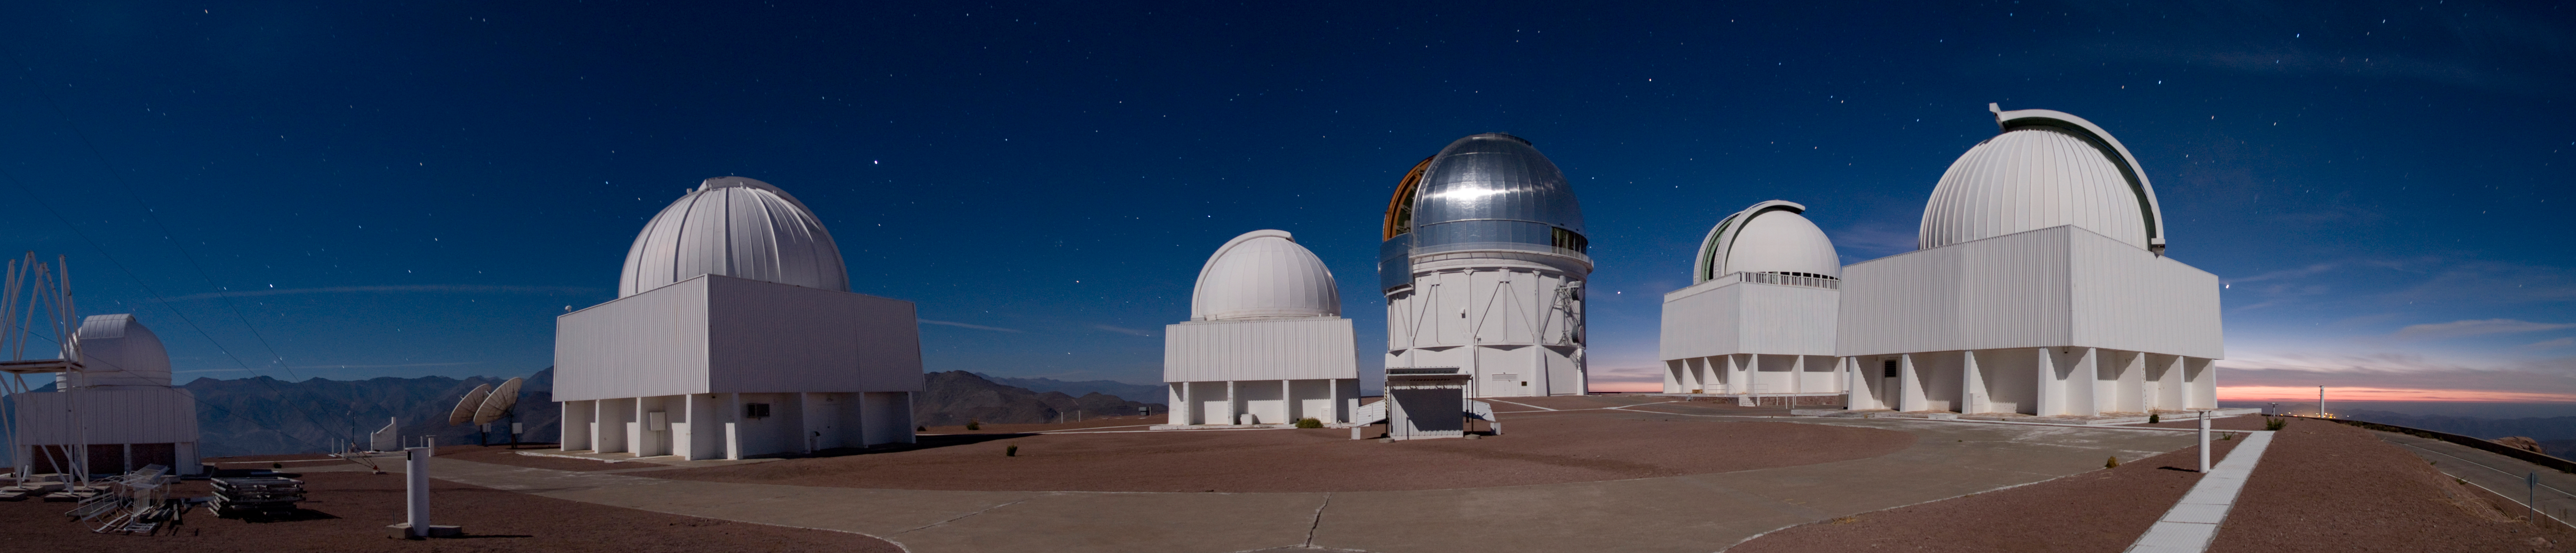

CTIO Evening Panorama

A long-exposure evening panorama of Cerro Tololo Inter-American Observatory in Chile.

Credit: T. Abbott and NOIRLab/NSF/AURA/